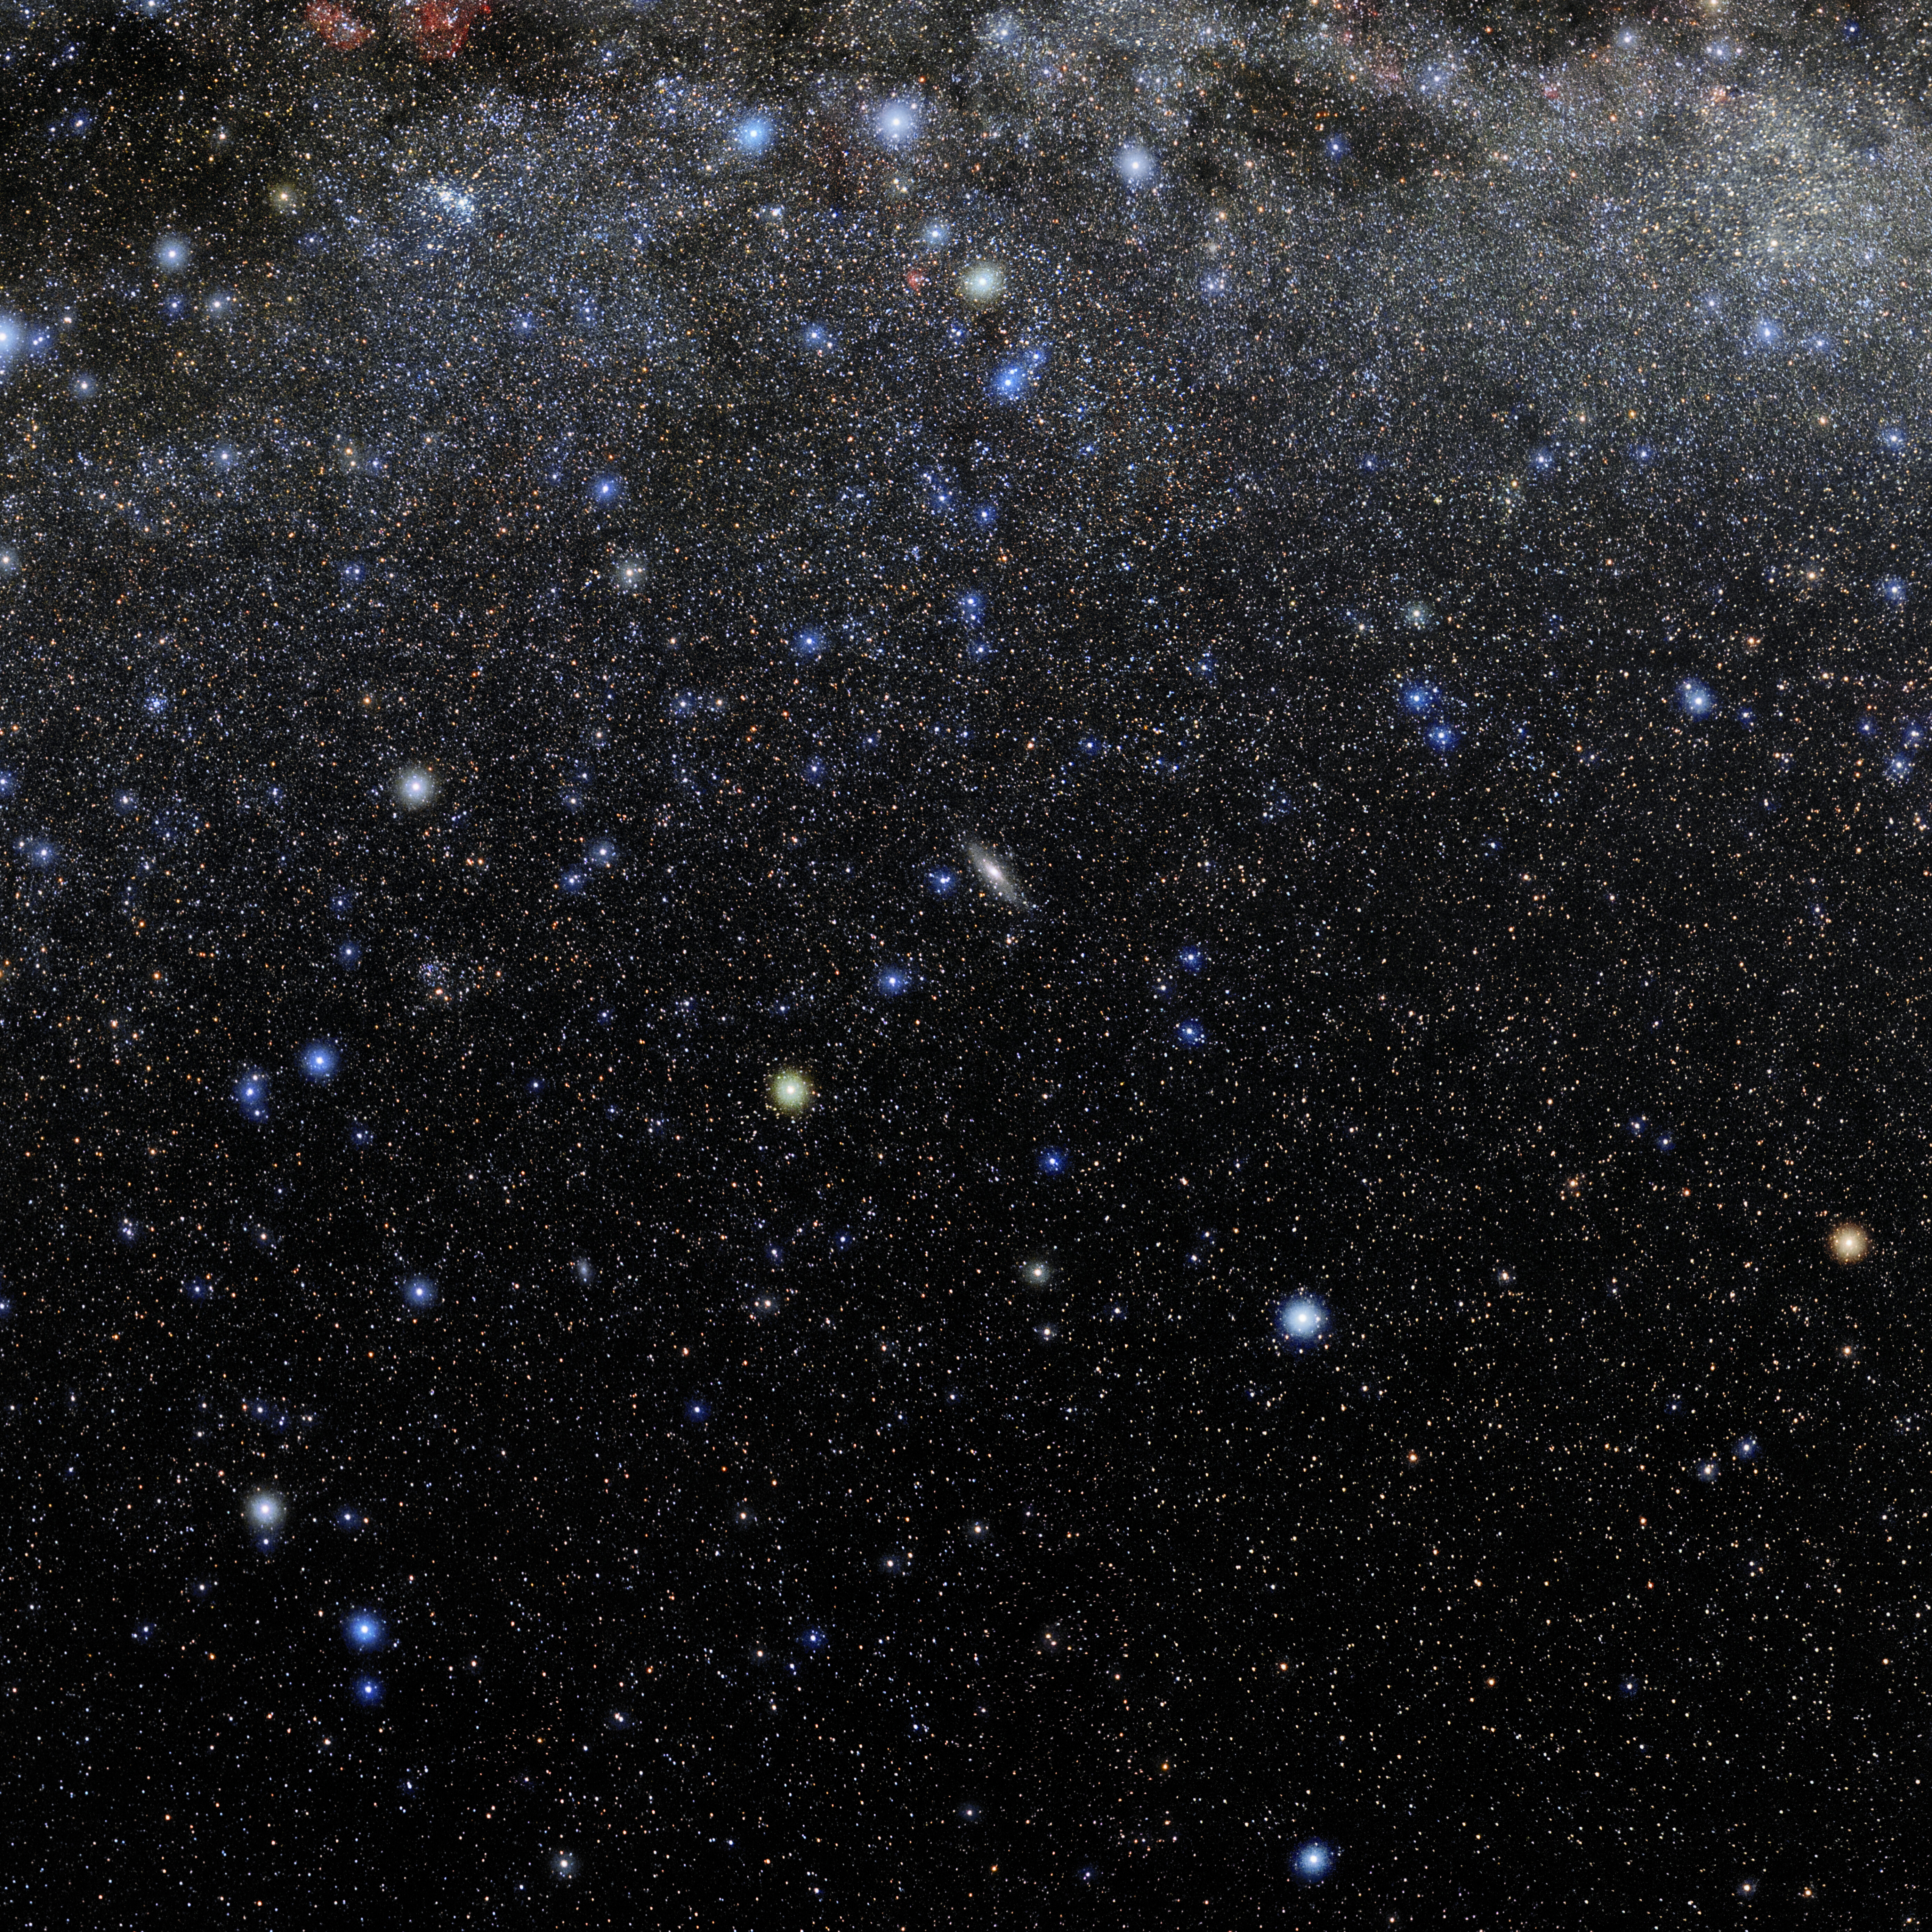

Andromeda

Photo of the constellation Andromeda produced by NOIRLab in collaboration with Eckhard Slawik, a German astrophotographer. Here is the annotated version.

Credit: E. Slawik/NOIRLab/NSF/AURA/M. Zamani